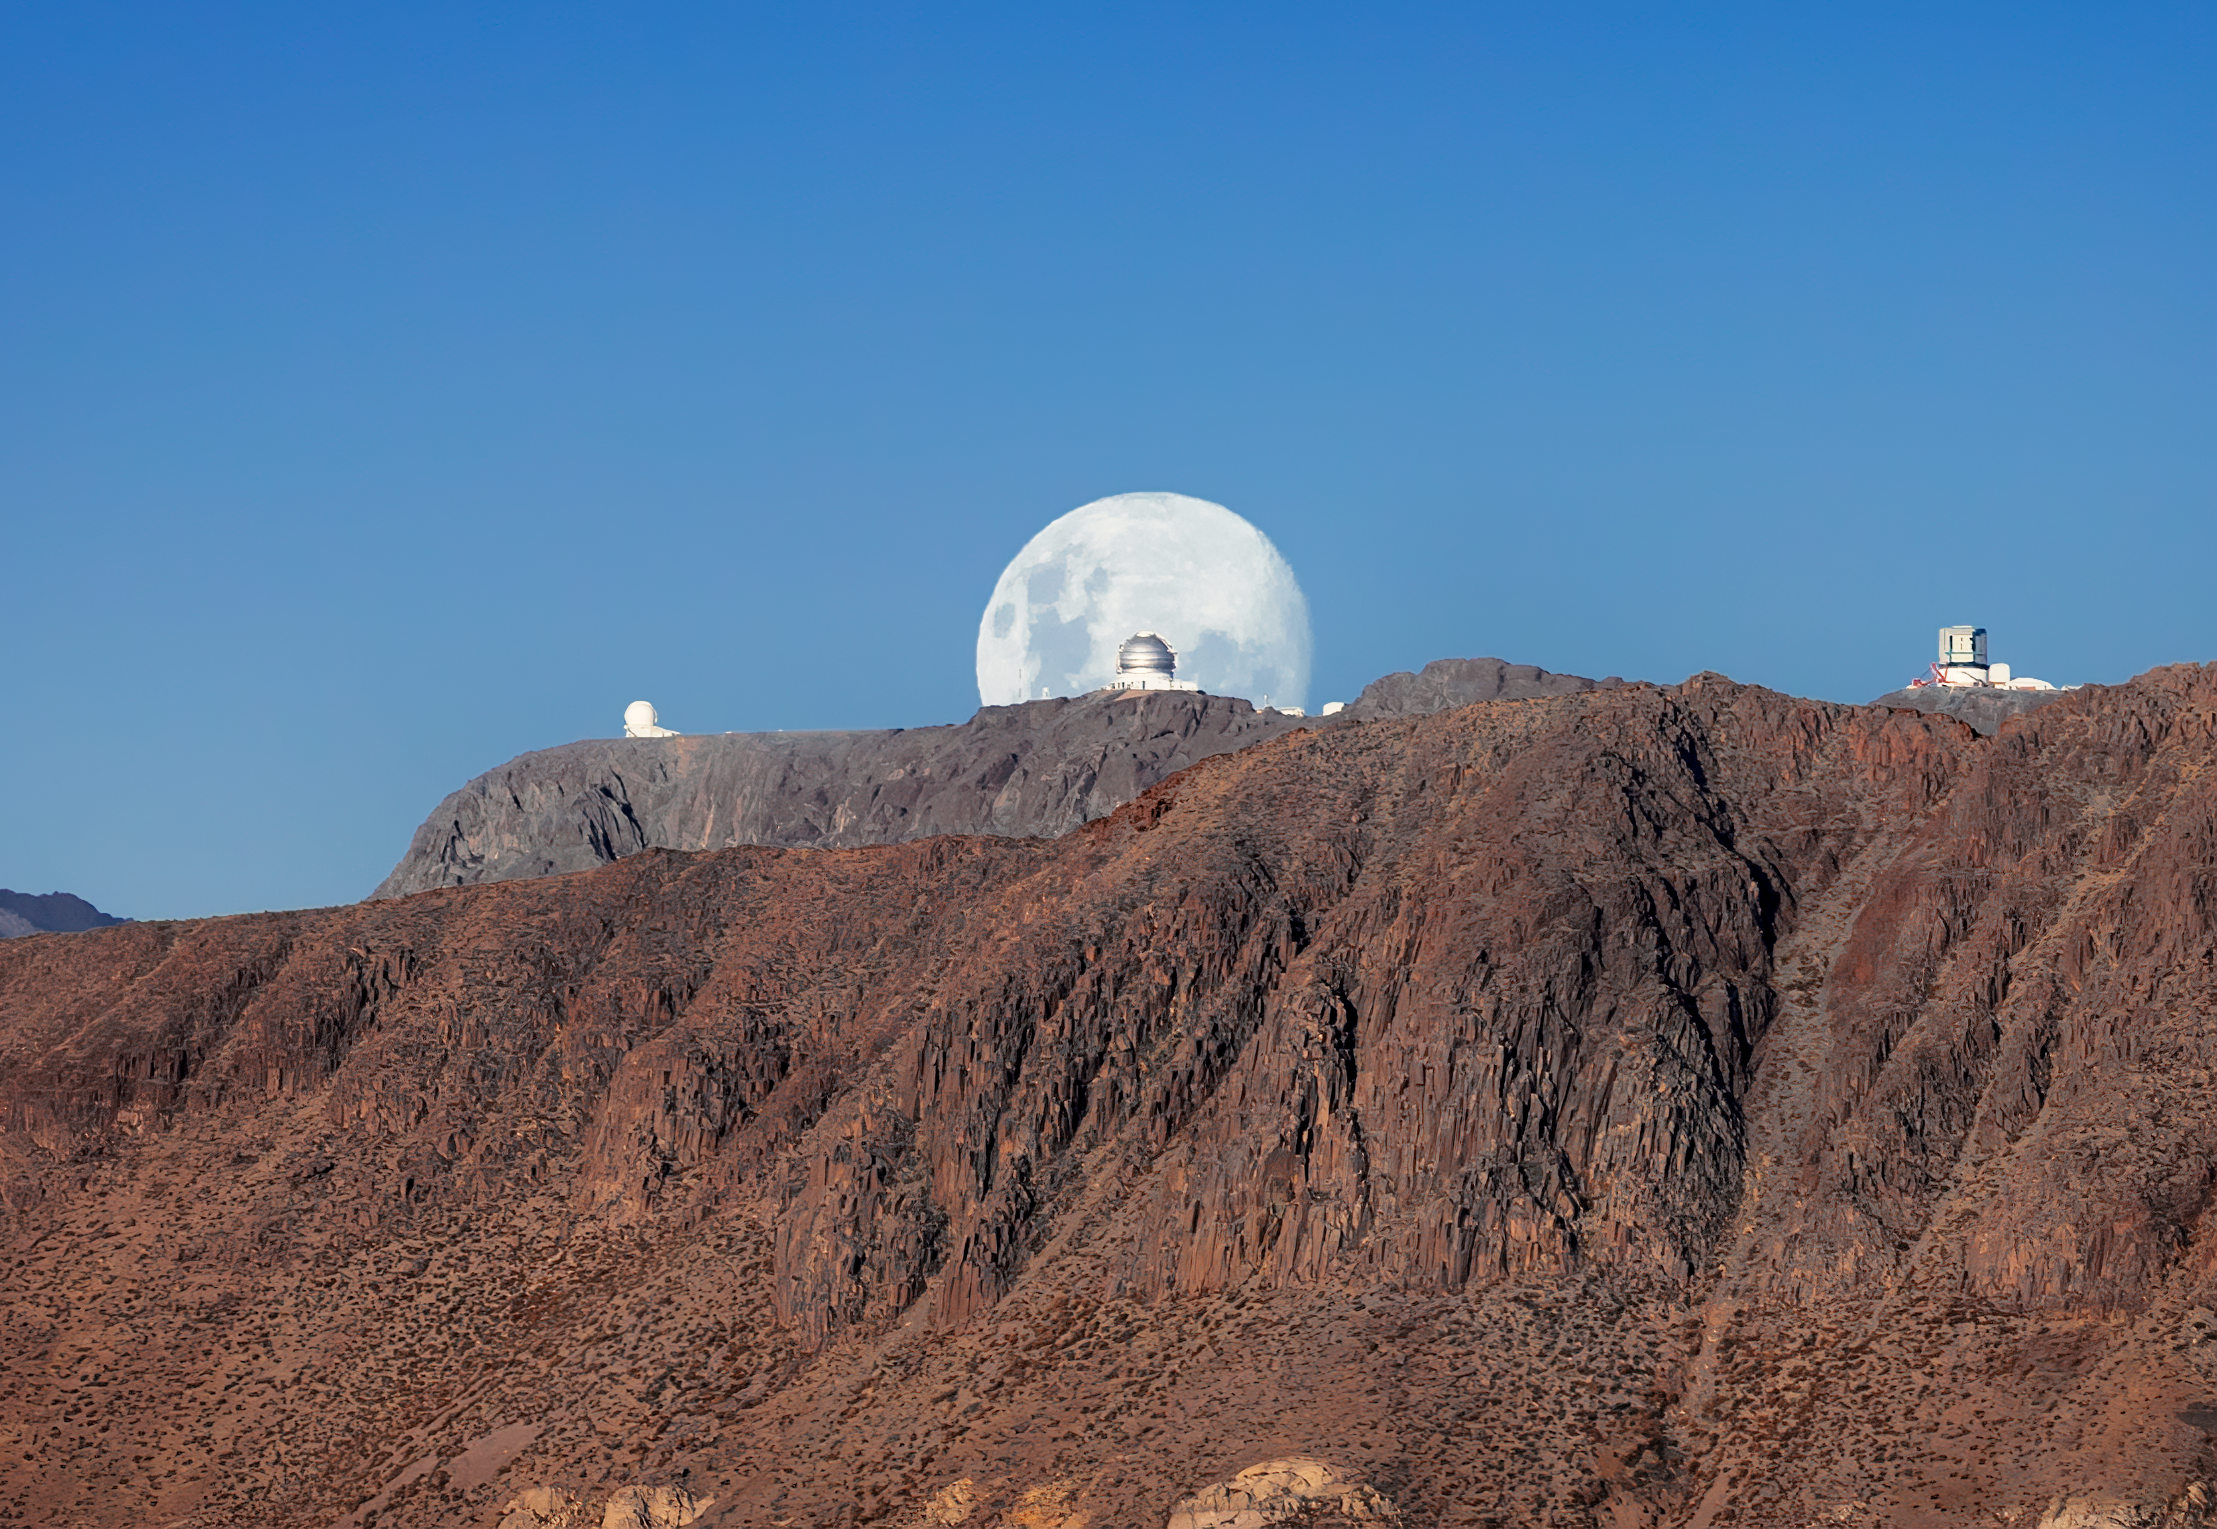

Shooting for the Moon at Cerro Pachón

In a fantastically planned shot of the Moon, this image of Gemini South was timed to capture an almost perfectly full Moon framing the telescope. The other two telescopes caught between the red rocks of Cerro Pachón and the blue skies are the SOAR Telescope on the left and the almost finished Vera C. Rubin Observatory on the right. If you inspect the photograph closely, the red cranes being used to construct Rubin Observatory can just be spotted against the white dome. When complete, the telescope will be used to conduct an unprecedented, decade-long survey of the sky at optical wavelengths called the Legacy Survey of Space and Time (LSST). Gemini South is the southern member of the pair of telescopes that make up the international Gemini Observatory, a Program of NSF NOIRLab.

Credit: International Gemini Observatory/NOIRLab/NSF/AURA/R. Rutten